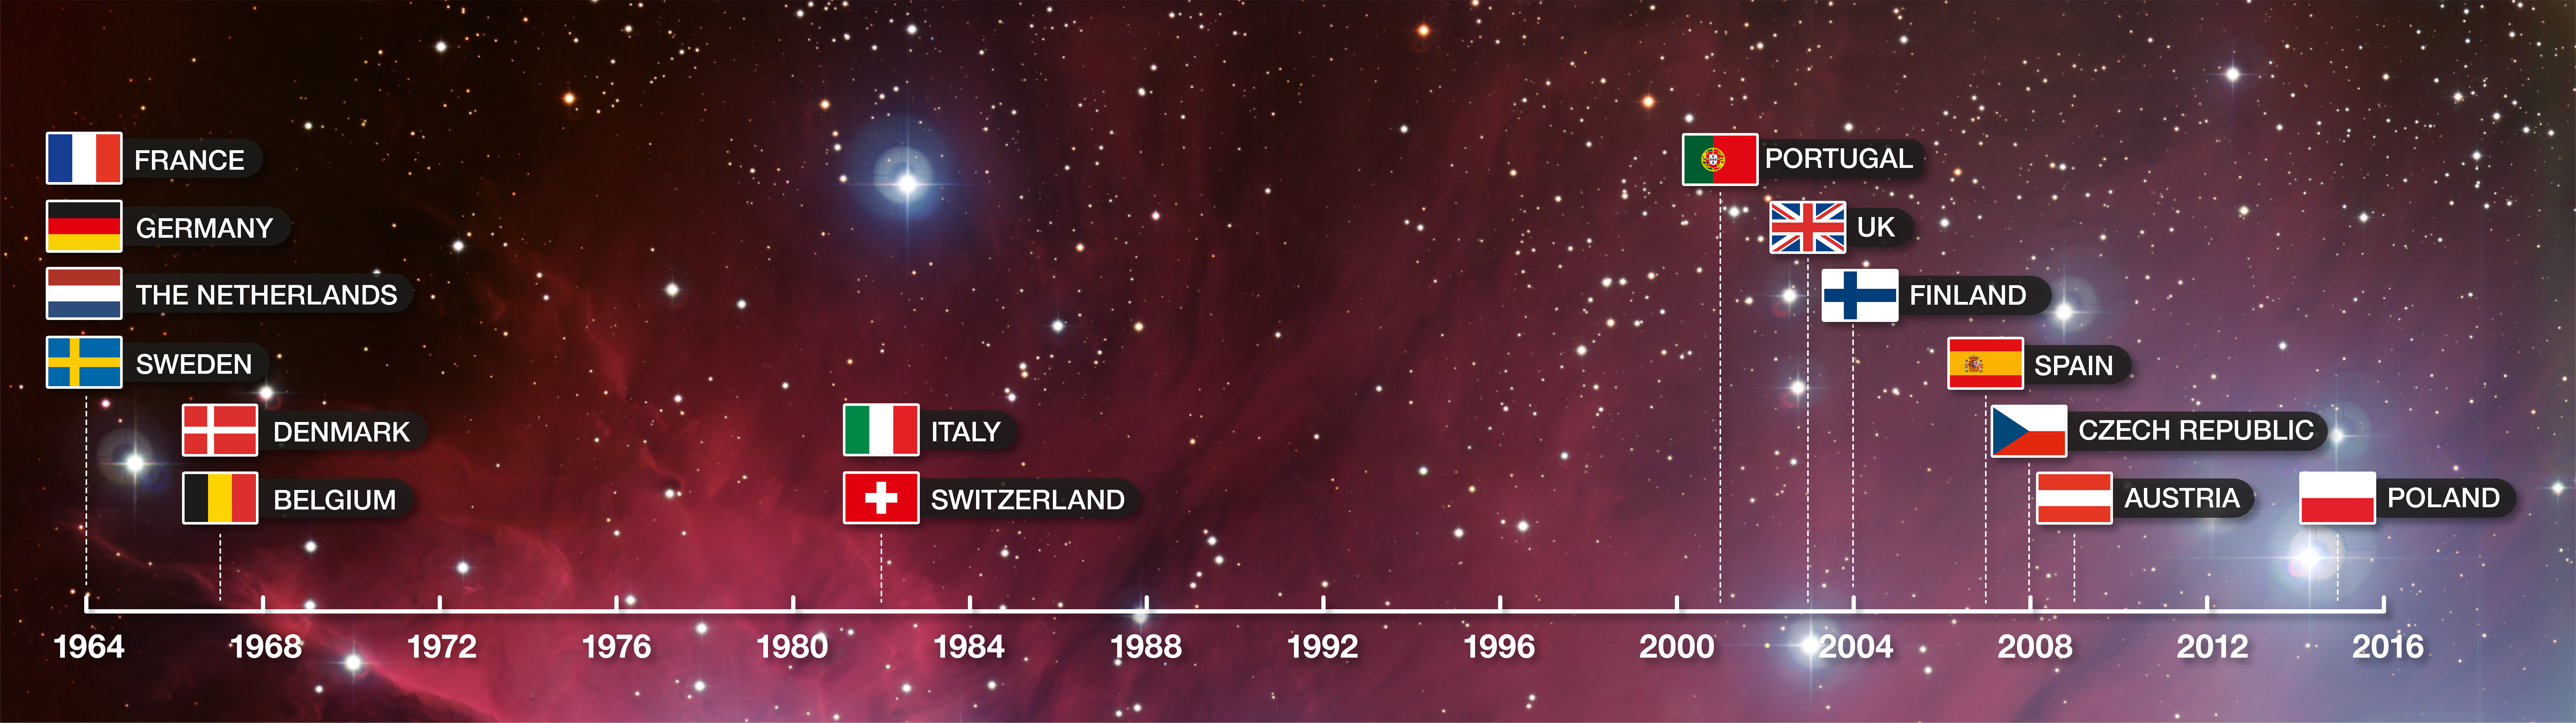

ESO Member States timeline

Timeline showing when each of the Member States joined ESO.

Credit: ESO